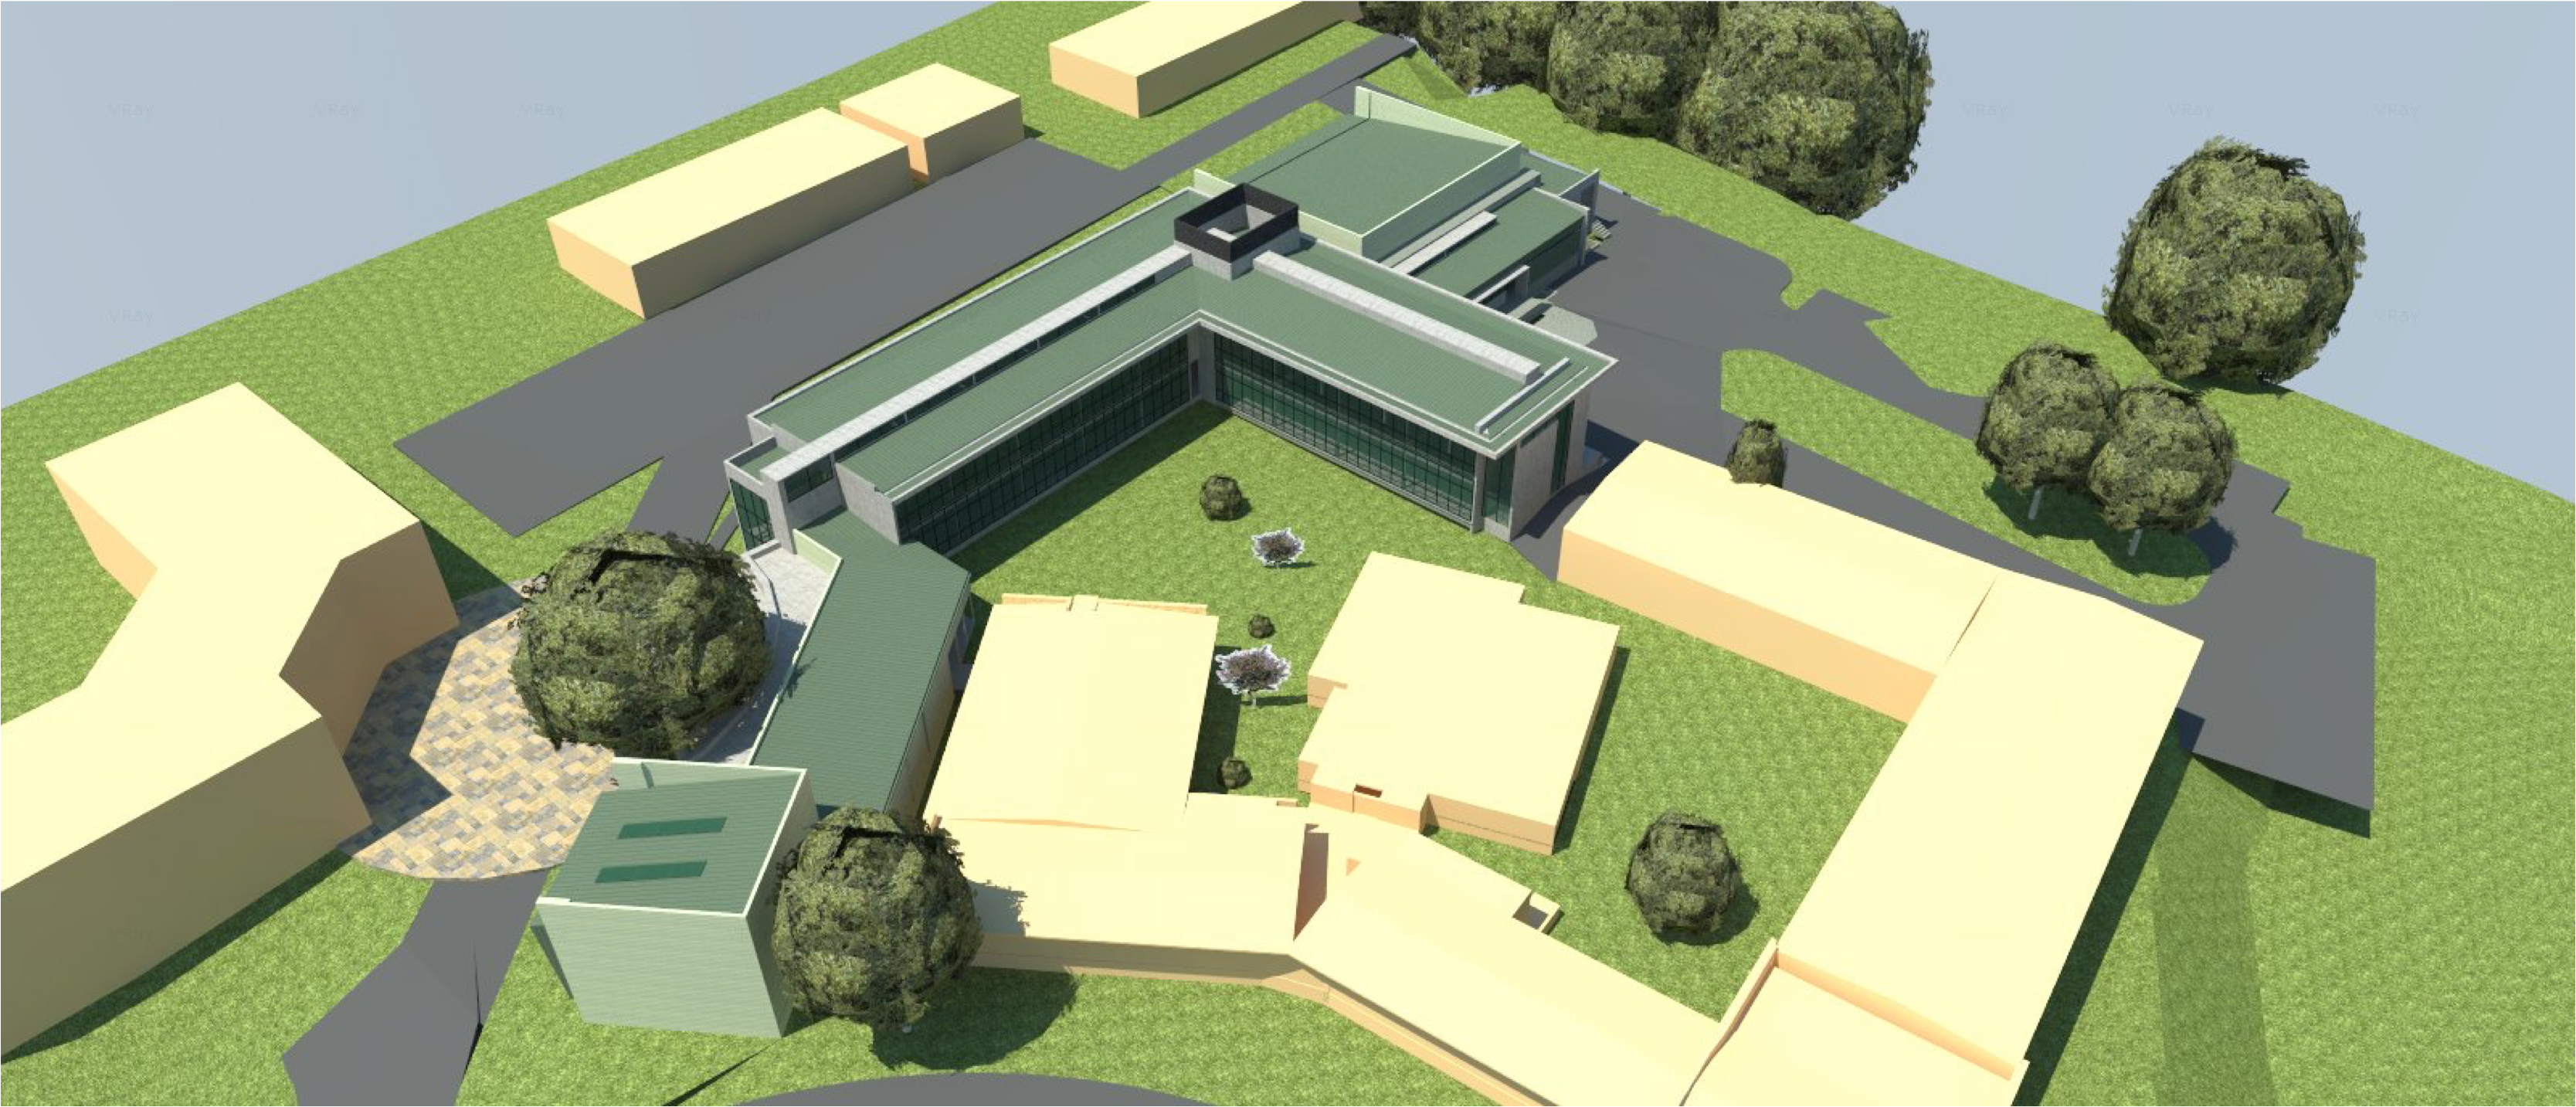

rubin-160927-1-0

The expansion and modification of the observatory Base Facility in La Serena, Chile will serve the local support requirements of the Large Synoptic Survey Telescope (LSST) as well as the expansion and renovation objectives of the Association of Universities for Research in Astronomy (AURA) and the National Optical Astronomy Observatory – South (NOAO-S). The Base Facility Addition and Modification Project (Base Facility) is being designed by Andes Arquitectos under an architectural-engineering (AE) services contract initiated in September, 2015. The Base Facility design includes site preparation work, renovation of existing buildings, construction of a new office addition contiguous with the existing facility and construction of a new separate data center building.

Credit: NOIRLab